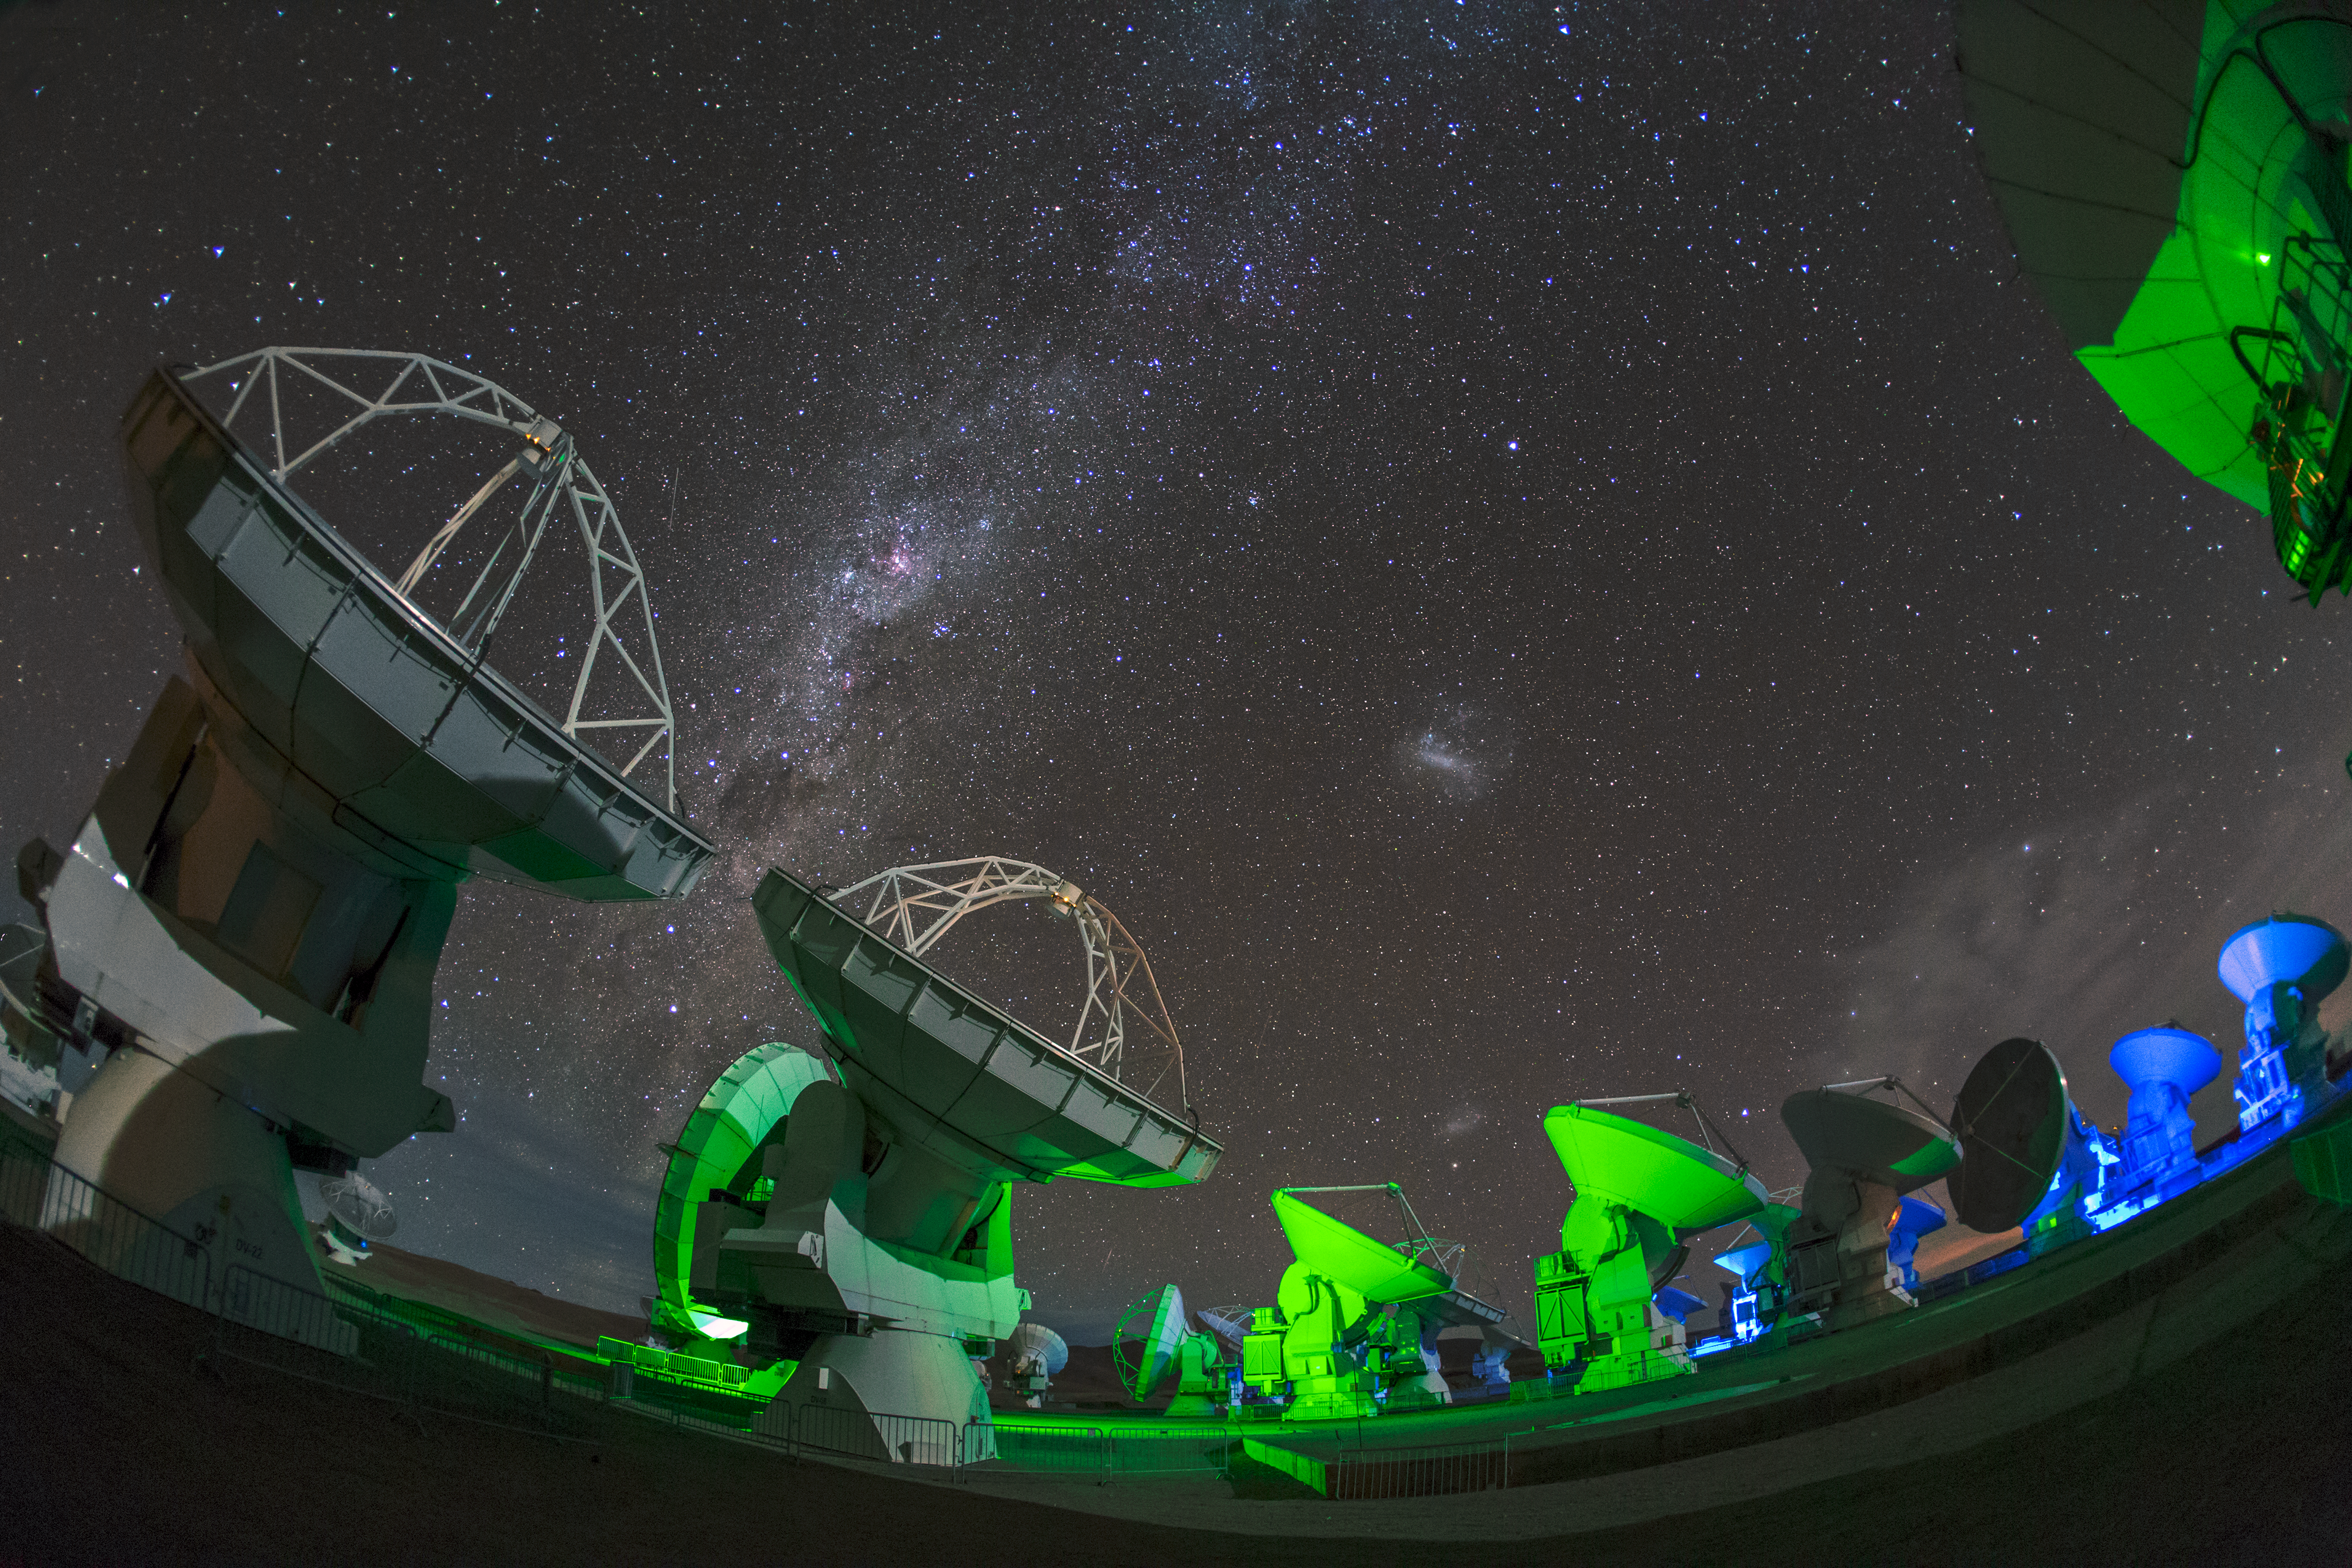

ALMA and the Milky Way splash

ALMA — the Atacama Large Millimeter/submillimeter Array — resides high up in Chile's arid and inhospitable Atacama desert region, where it observes the Universe at wavelengths in between the infra-red and radio regions of the spectrum. This enables it to see the cold Universe, objects only a few degrees above absolute zero, allowing astronomers to observe some of the earliest and most distant galaxies in the Universe. The green light lends an eerie air, and the Milky Way forms a splash across the sky.

Credit: S. Seip/ESO